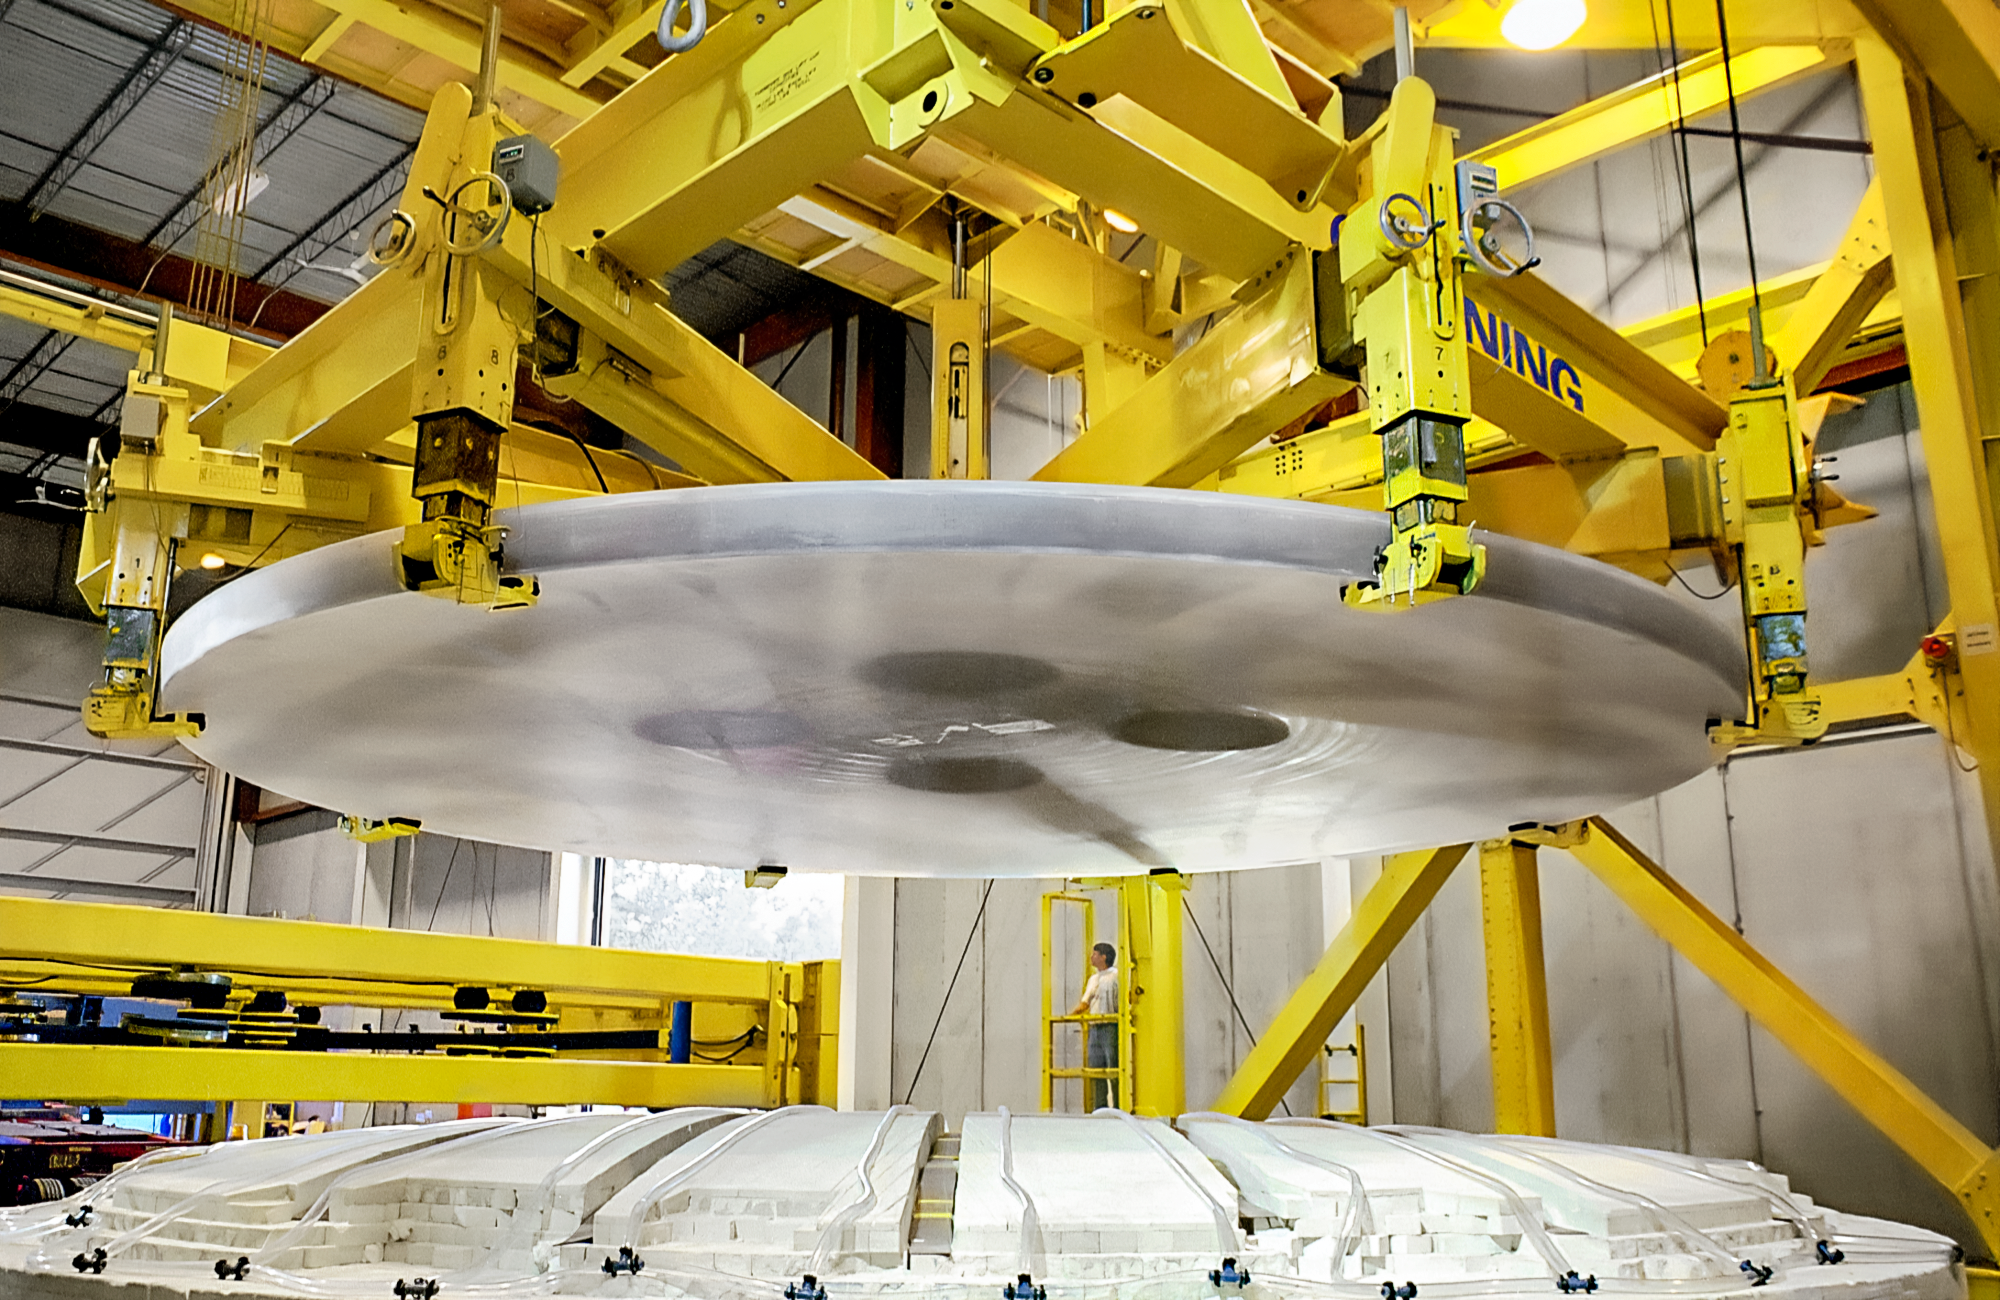

Making Gemini's Giant Glass

Corning makes the gigantic mirror for one of the International Gemini Observatory's twin telescopes. This image was captured in 1997 at the Corning plant in Canton, New York.

Credit: NOIRLab/NSF/AURA